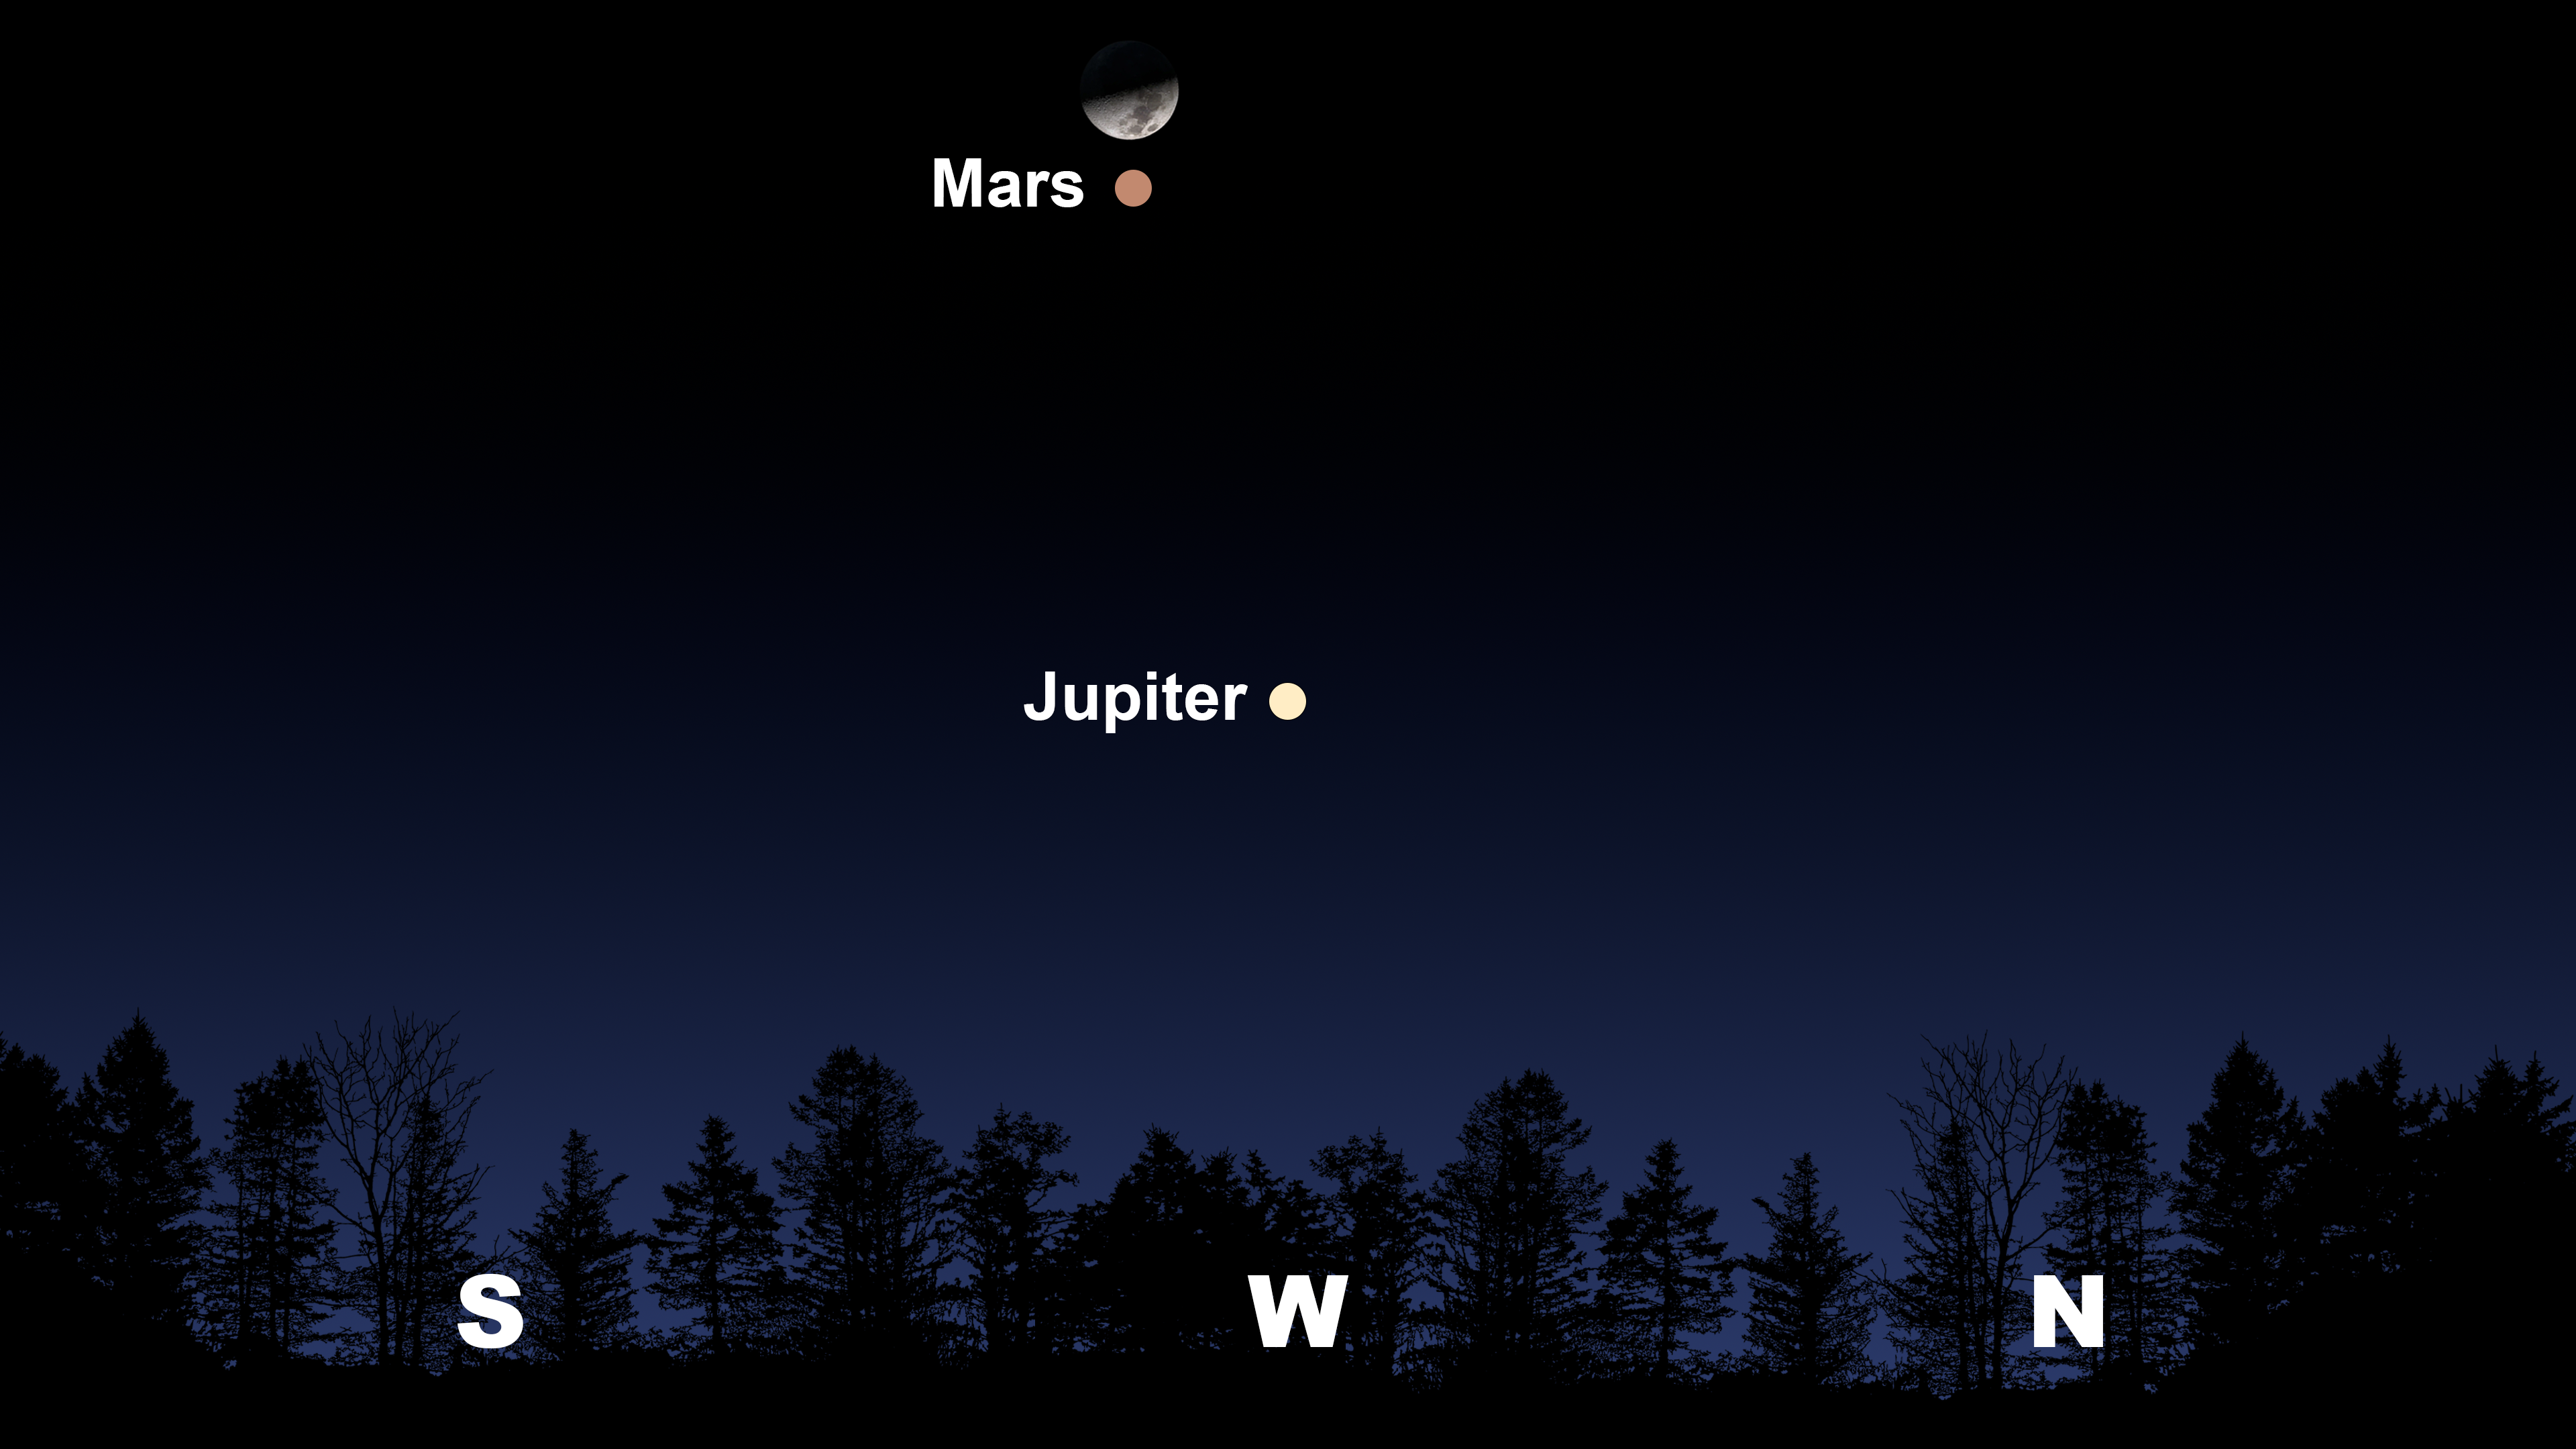

The night sky after sunset from Tucson on 5 April.

The night sky after sunset from Tucson on 5 April. Hilo will have a similar view. From La Serena, Mars and the Moon will appear lower and in the northern sky.

Credit: NOIRLab/NSF/AURA/Stellarium/J. Davis